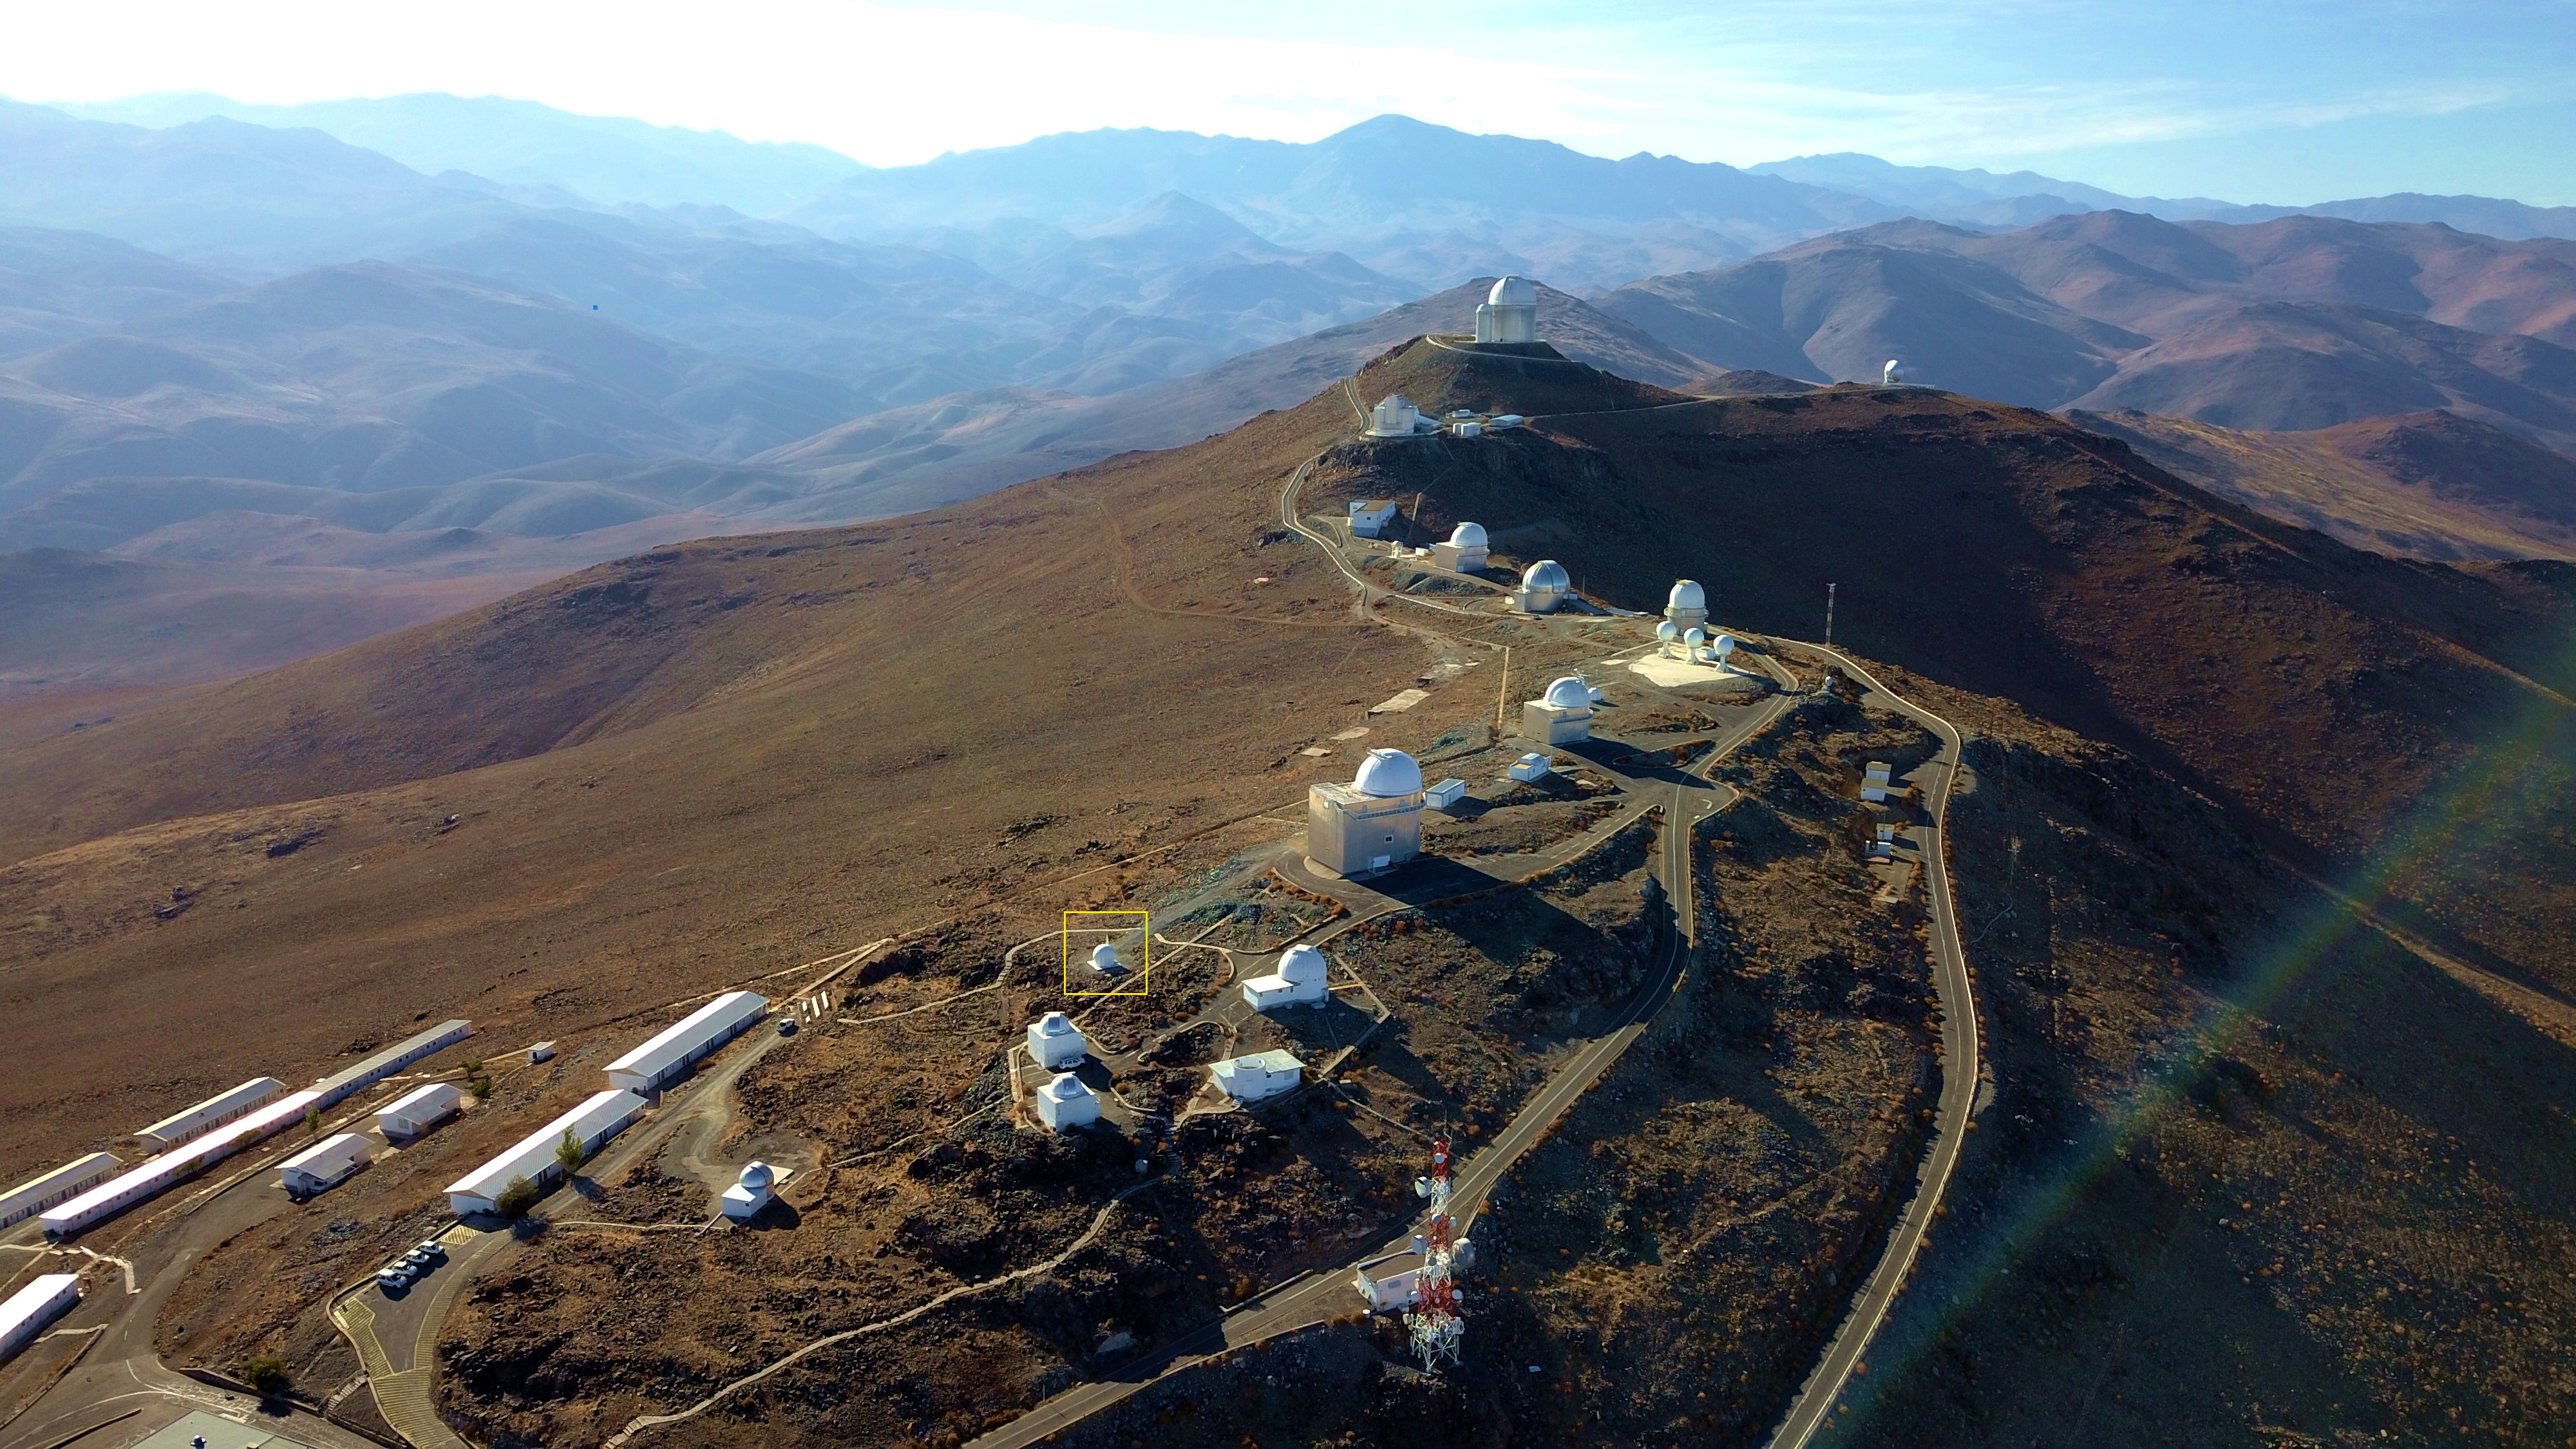

Location of the Test-Bed Telescope 2 at La Silla

The position of the European Space Agency's Test-Bed Telescope 2 is indicated by the yellow square in this aerial view of ESO’s La Silla Observatory, situated in the Chilean Atacama Desert. La Silla is the first ESO observatory, inaugurated in 1969, and is one of the largest in the Southern Hemisphere. It is home to a variety of telescopes including three major optical and near-infrared telescopes operated by ESO.

Credit: I. Saviane/ESO